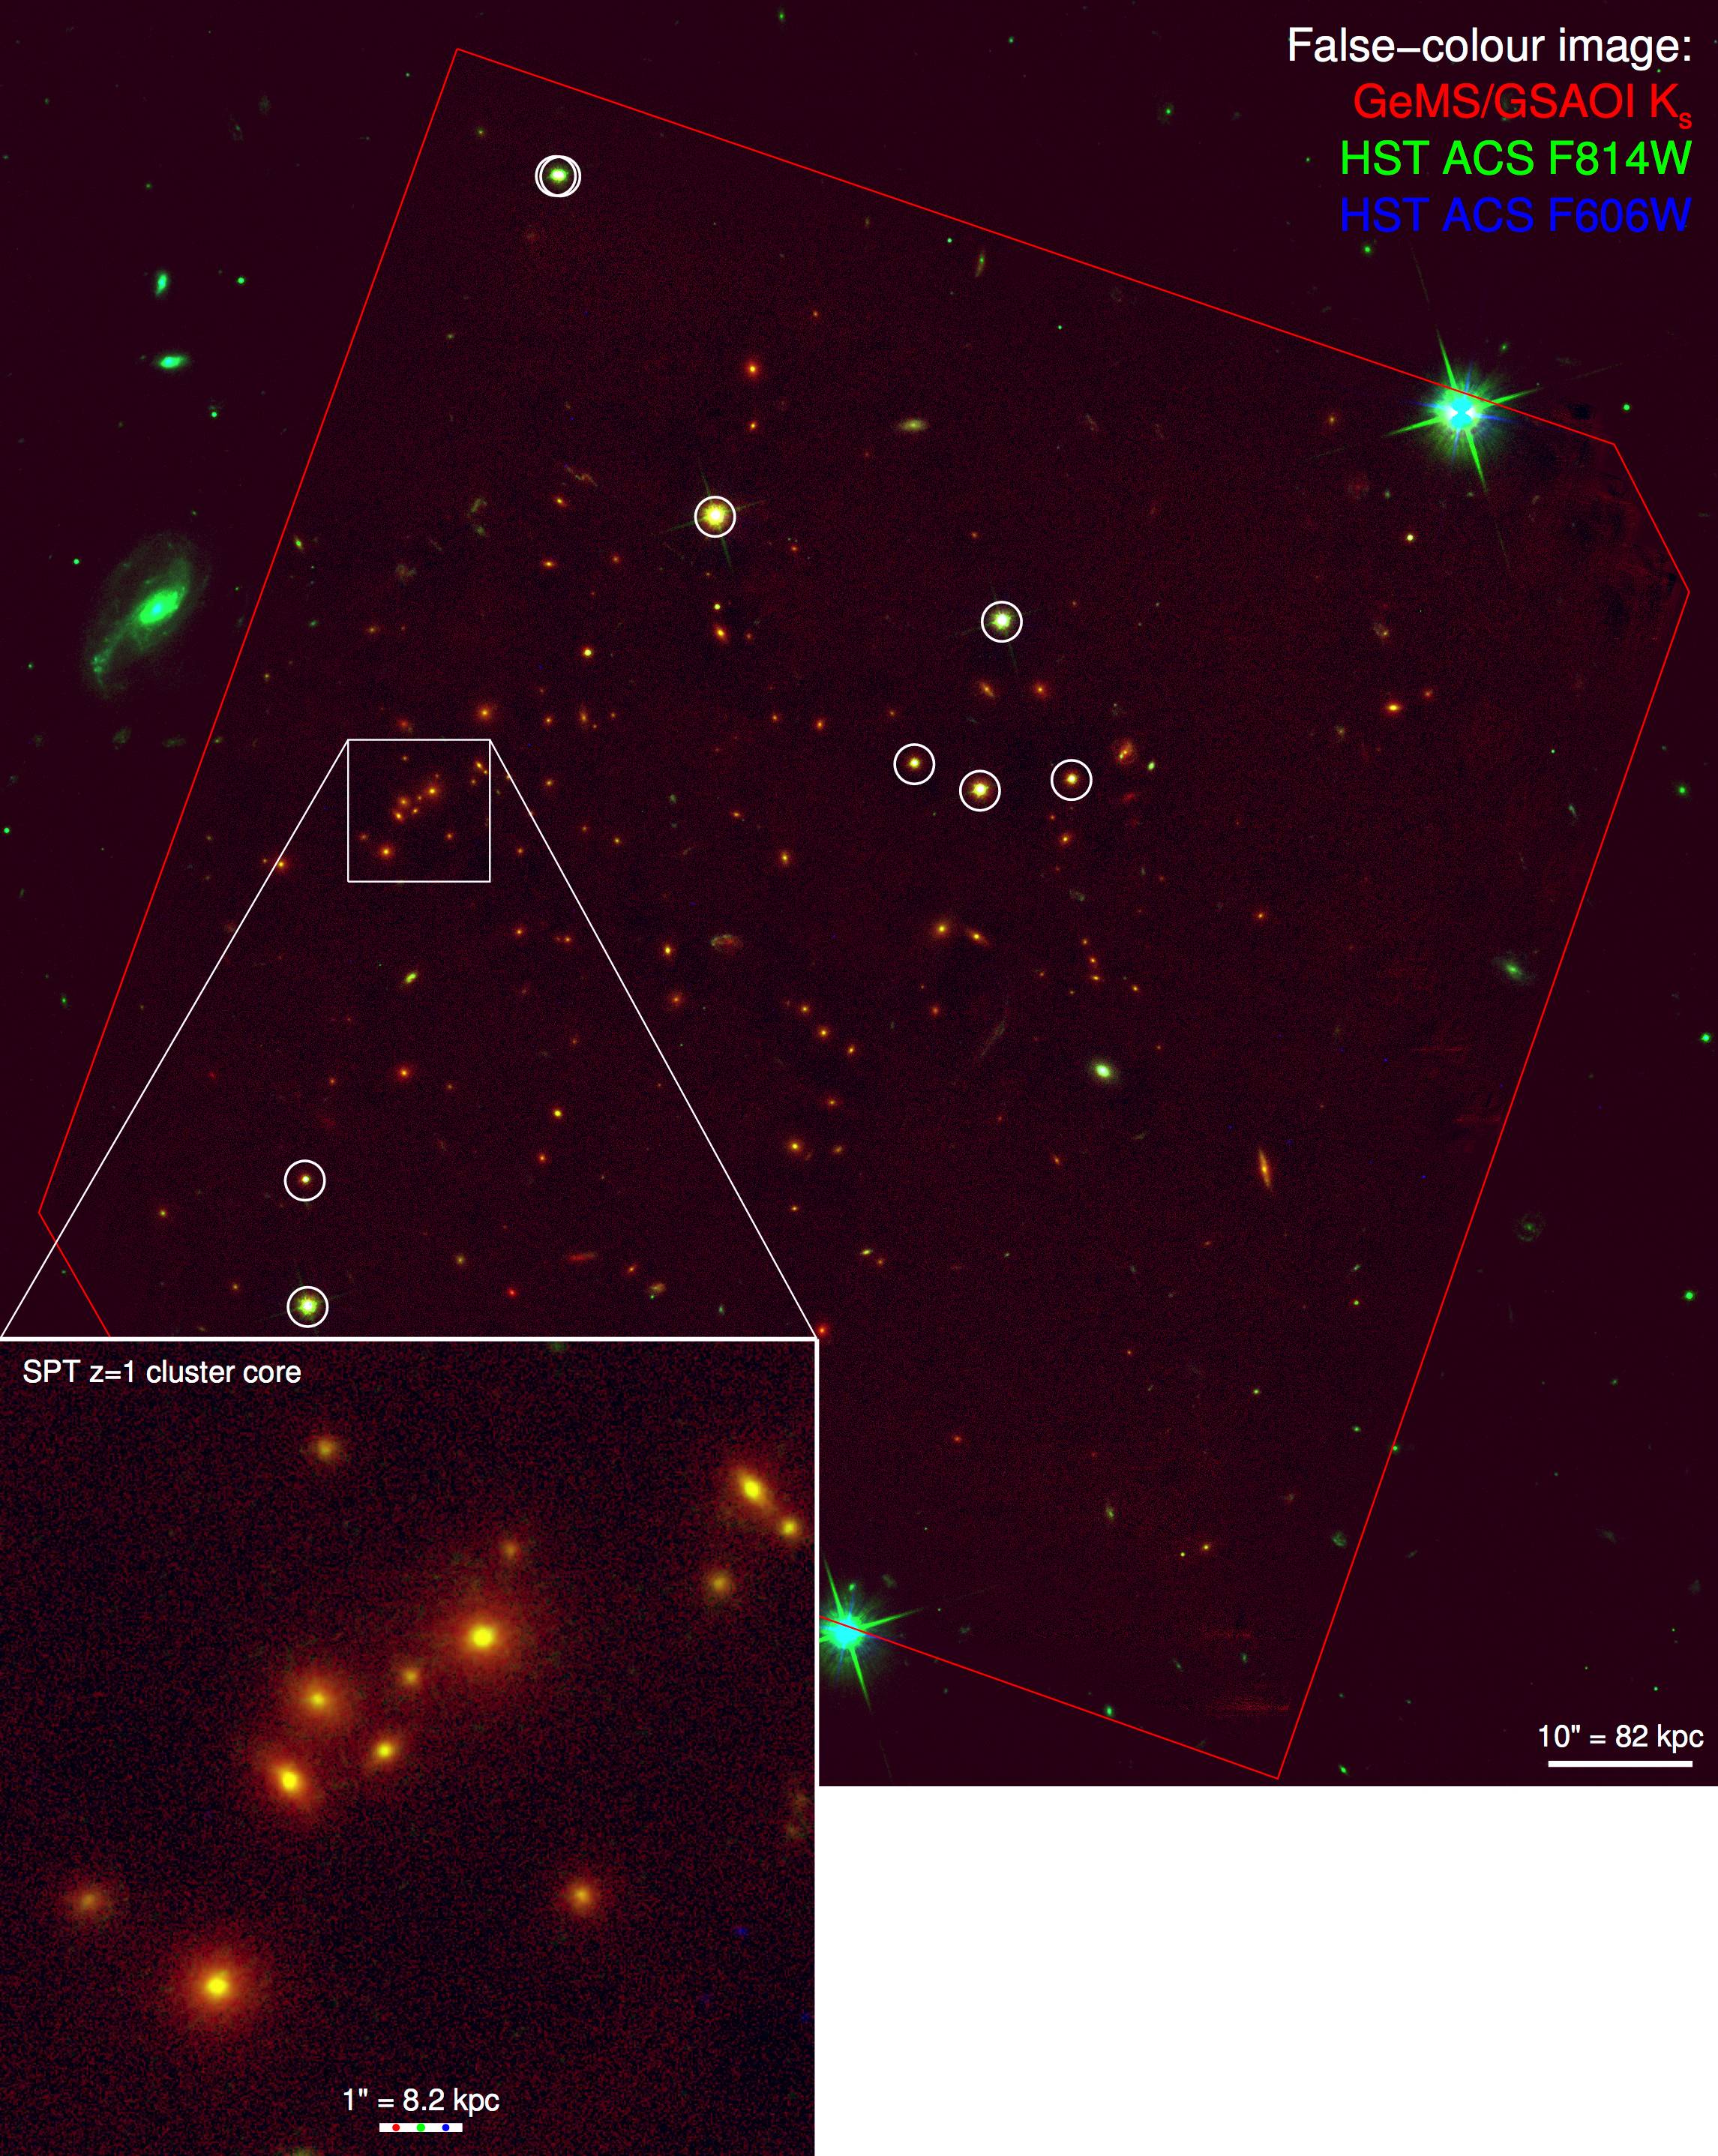

False-color image of SPT-CL J0546–5345

False-color image of SPT-CL J0546–5345 at z = 1:067. Gemini GeMS/GSAOI Ks (this work) = red, HST ACS F814W = green, HST ACS F606W = blue. The red polygon shows the approximate sky coverage of the GSAOI pointings. PSF stars are indicated by white circles. The star near the top of the image with two circles is a binary star. The inset at lower left is a zoom-in of the cluster core. The scale bars at lower right of the inset and full image show the angular and physical projected distances at the cluster redshift. The red, green and blue spots on the scale bar in the inset show the PSF FWHM for each band. N is up and E is left. Credit: Gemini Observatory/AURA

Credit: International Gemini Observatory/NOIRLab/NSF/AURA